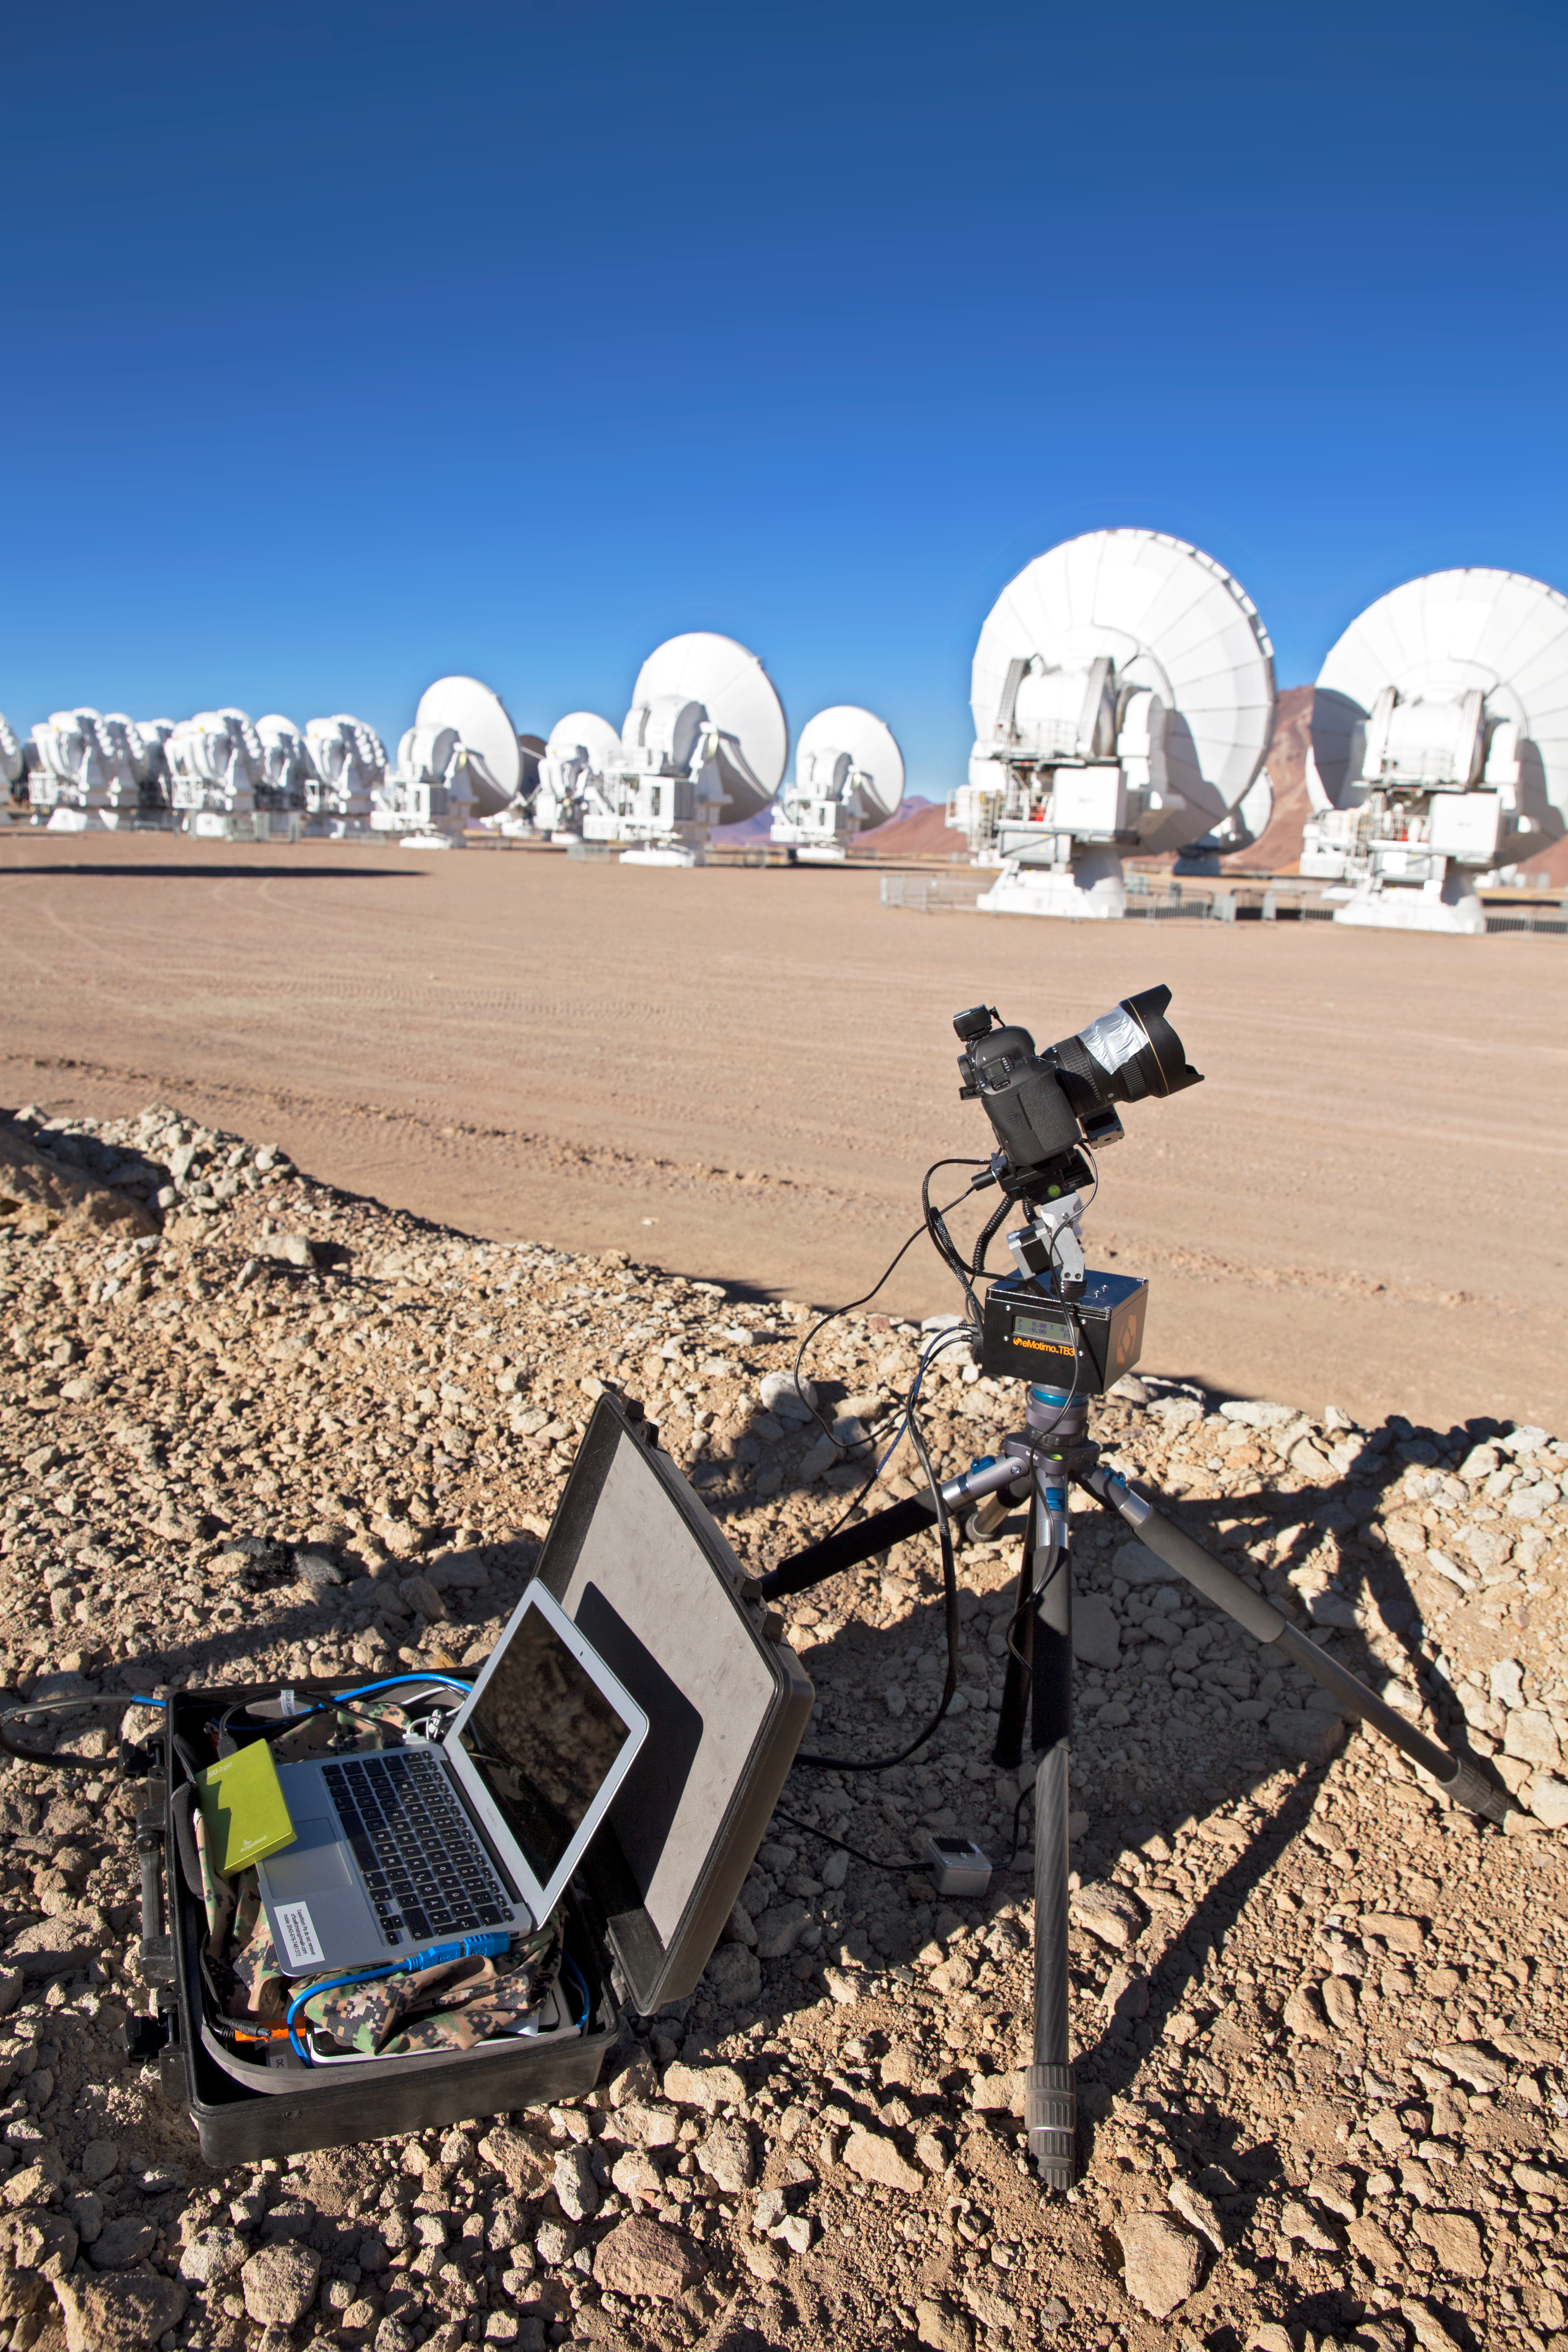

Time-lapse bot at ALMA

Christoph's Macbook Air is stored inside one of the Peli™ Storm Cases which uses GB Timelapse software to control a “TimeLapse Bot” for autonomous use — an autonomous GBTimelapse Rig, using Intecro XTPower powerbanks for powering an Emotimo TB3 motion control and a Canon 6D mounted on top of a Novoflex QuadroPod system. For storing the huge amount of content captured at the expedition an Angelbird SSD2go mobile SSD drive. Taken from ALMA during the ESO Ultra HD Expedition.

Credit: ESO/C. Malin